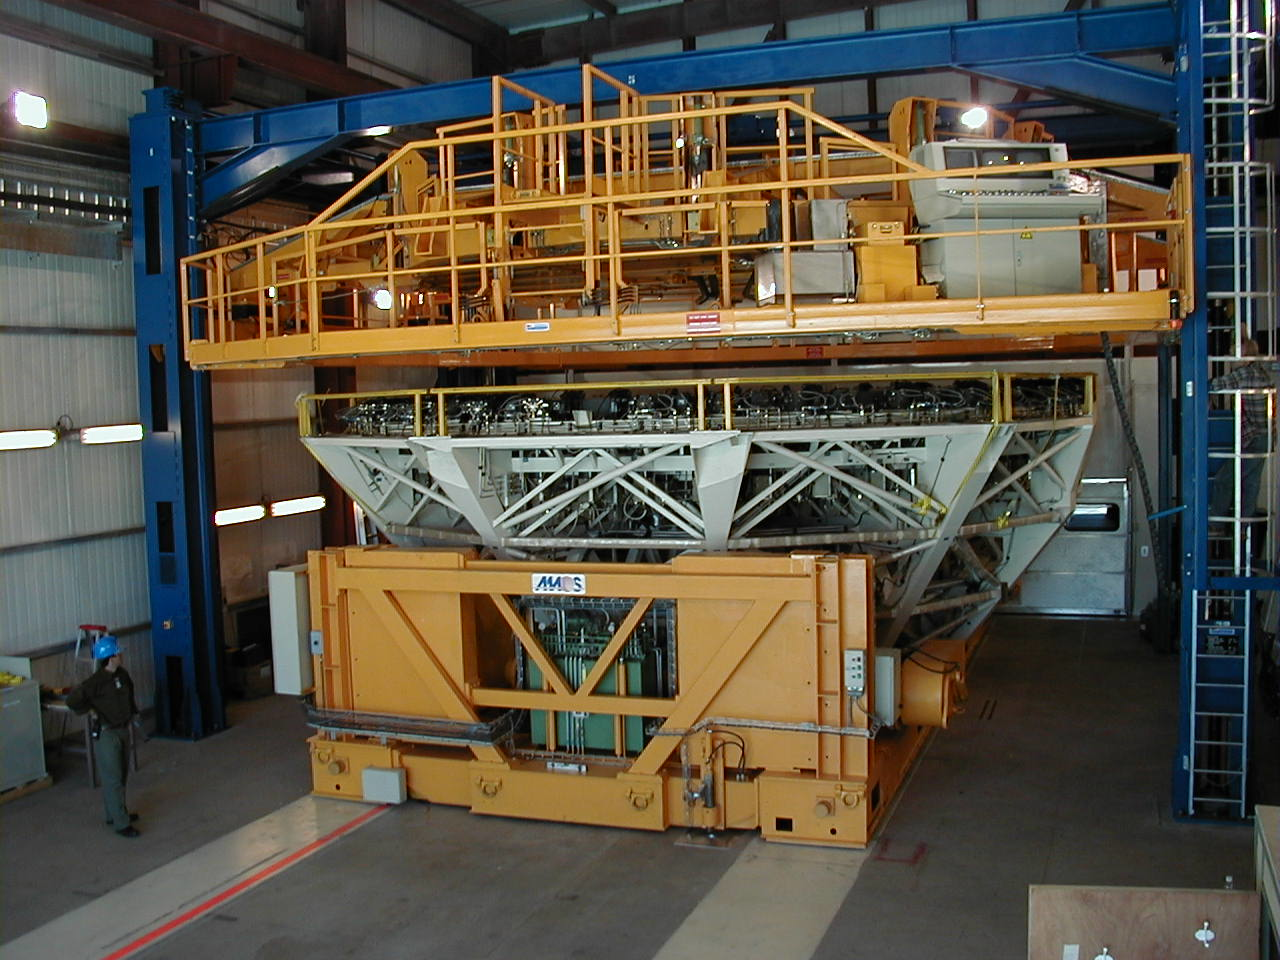

8.2-m zerodur mirror resting in its cell

The coated mirror now rests securely in its cell.

Credit: ESO